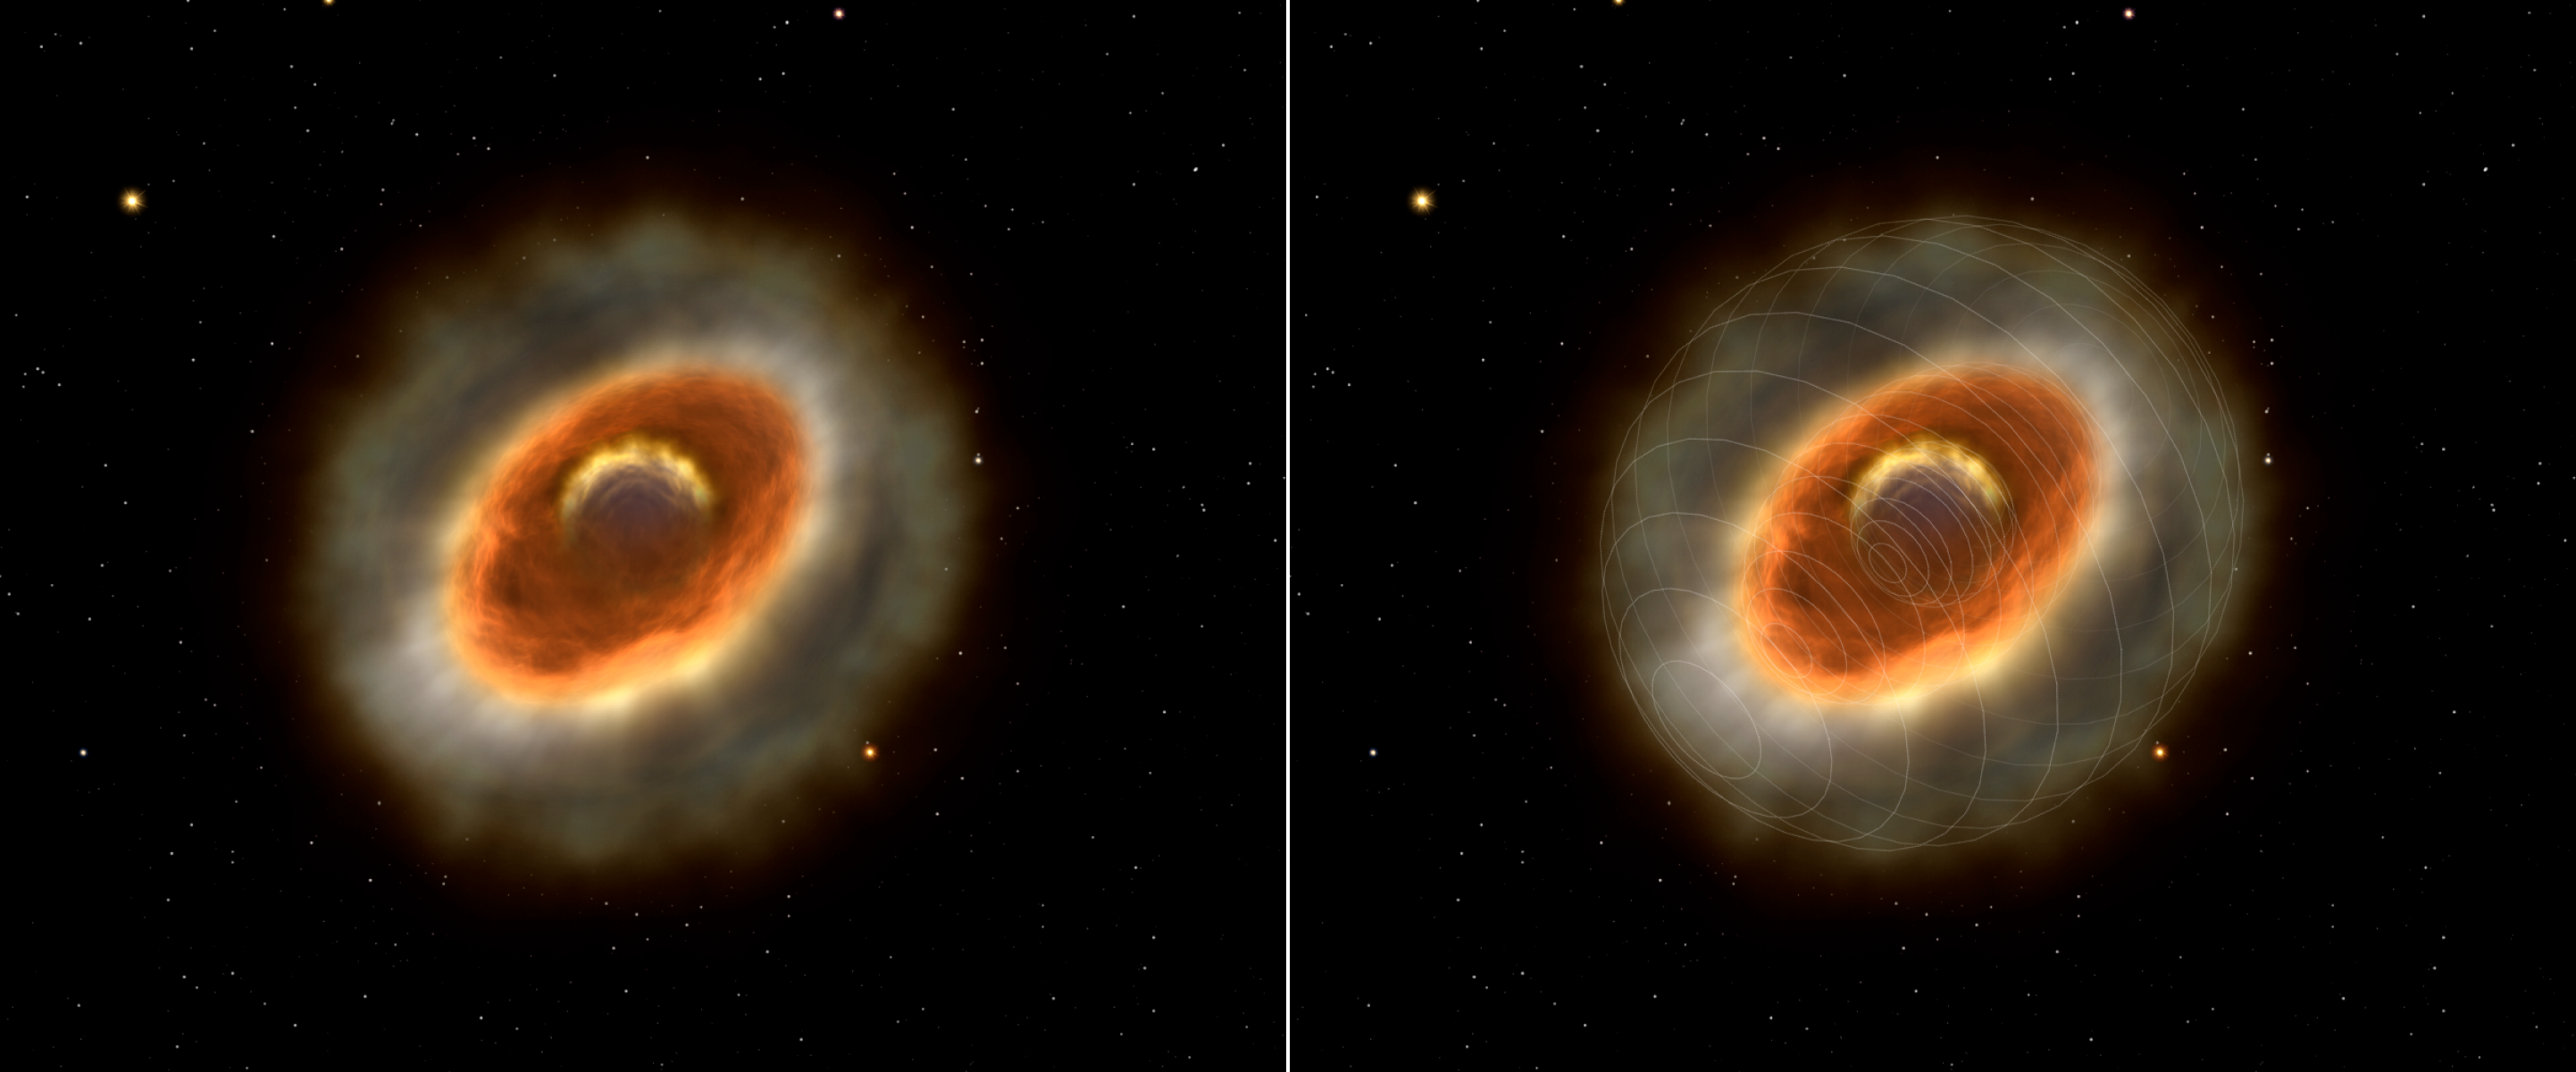

The inner winds of Eta Carinae

The stellar wind regions of Eta Carinae. The artist's impression visualises the inner regions of Eta Carinae probed with AMBER at different wavelengths for the first time. The figure shows the inner elongated stellar wind region observed in continuum light and the more extended region of the Brackett Gamma line emission. The sizes of both zones are 4 and 10 milli-arcseconds (corresponding to 10 and 22 Astronomical Units). The dense stellar wind totally obscures the central star.

Credit: ESO